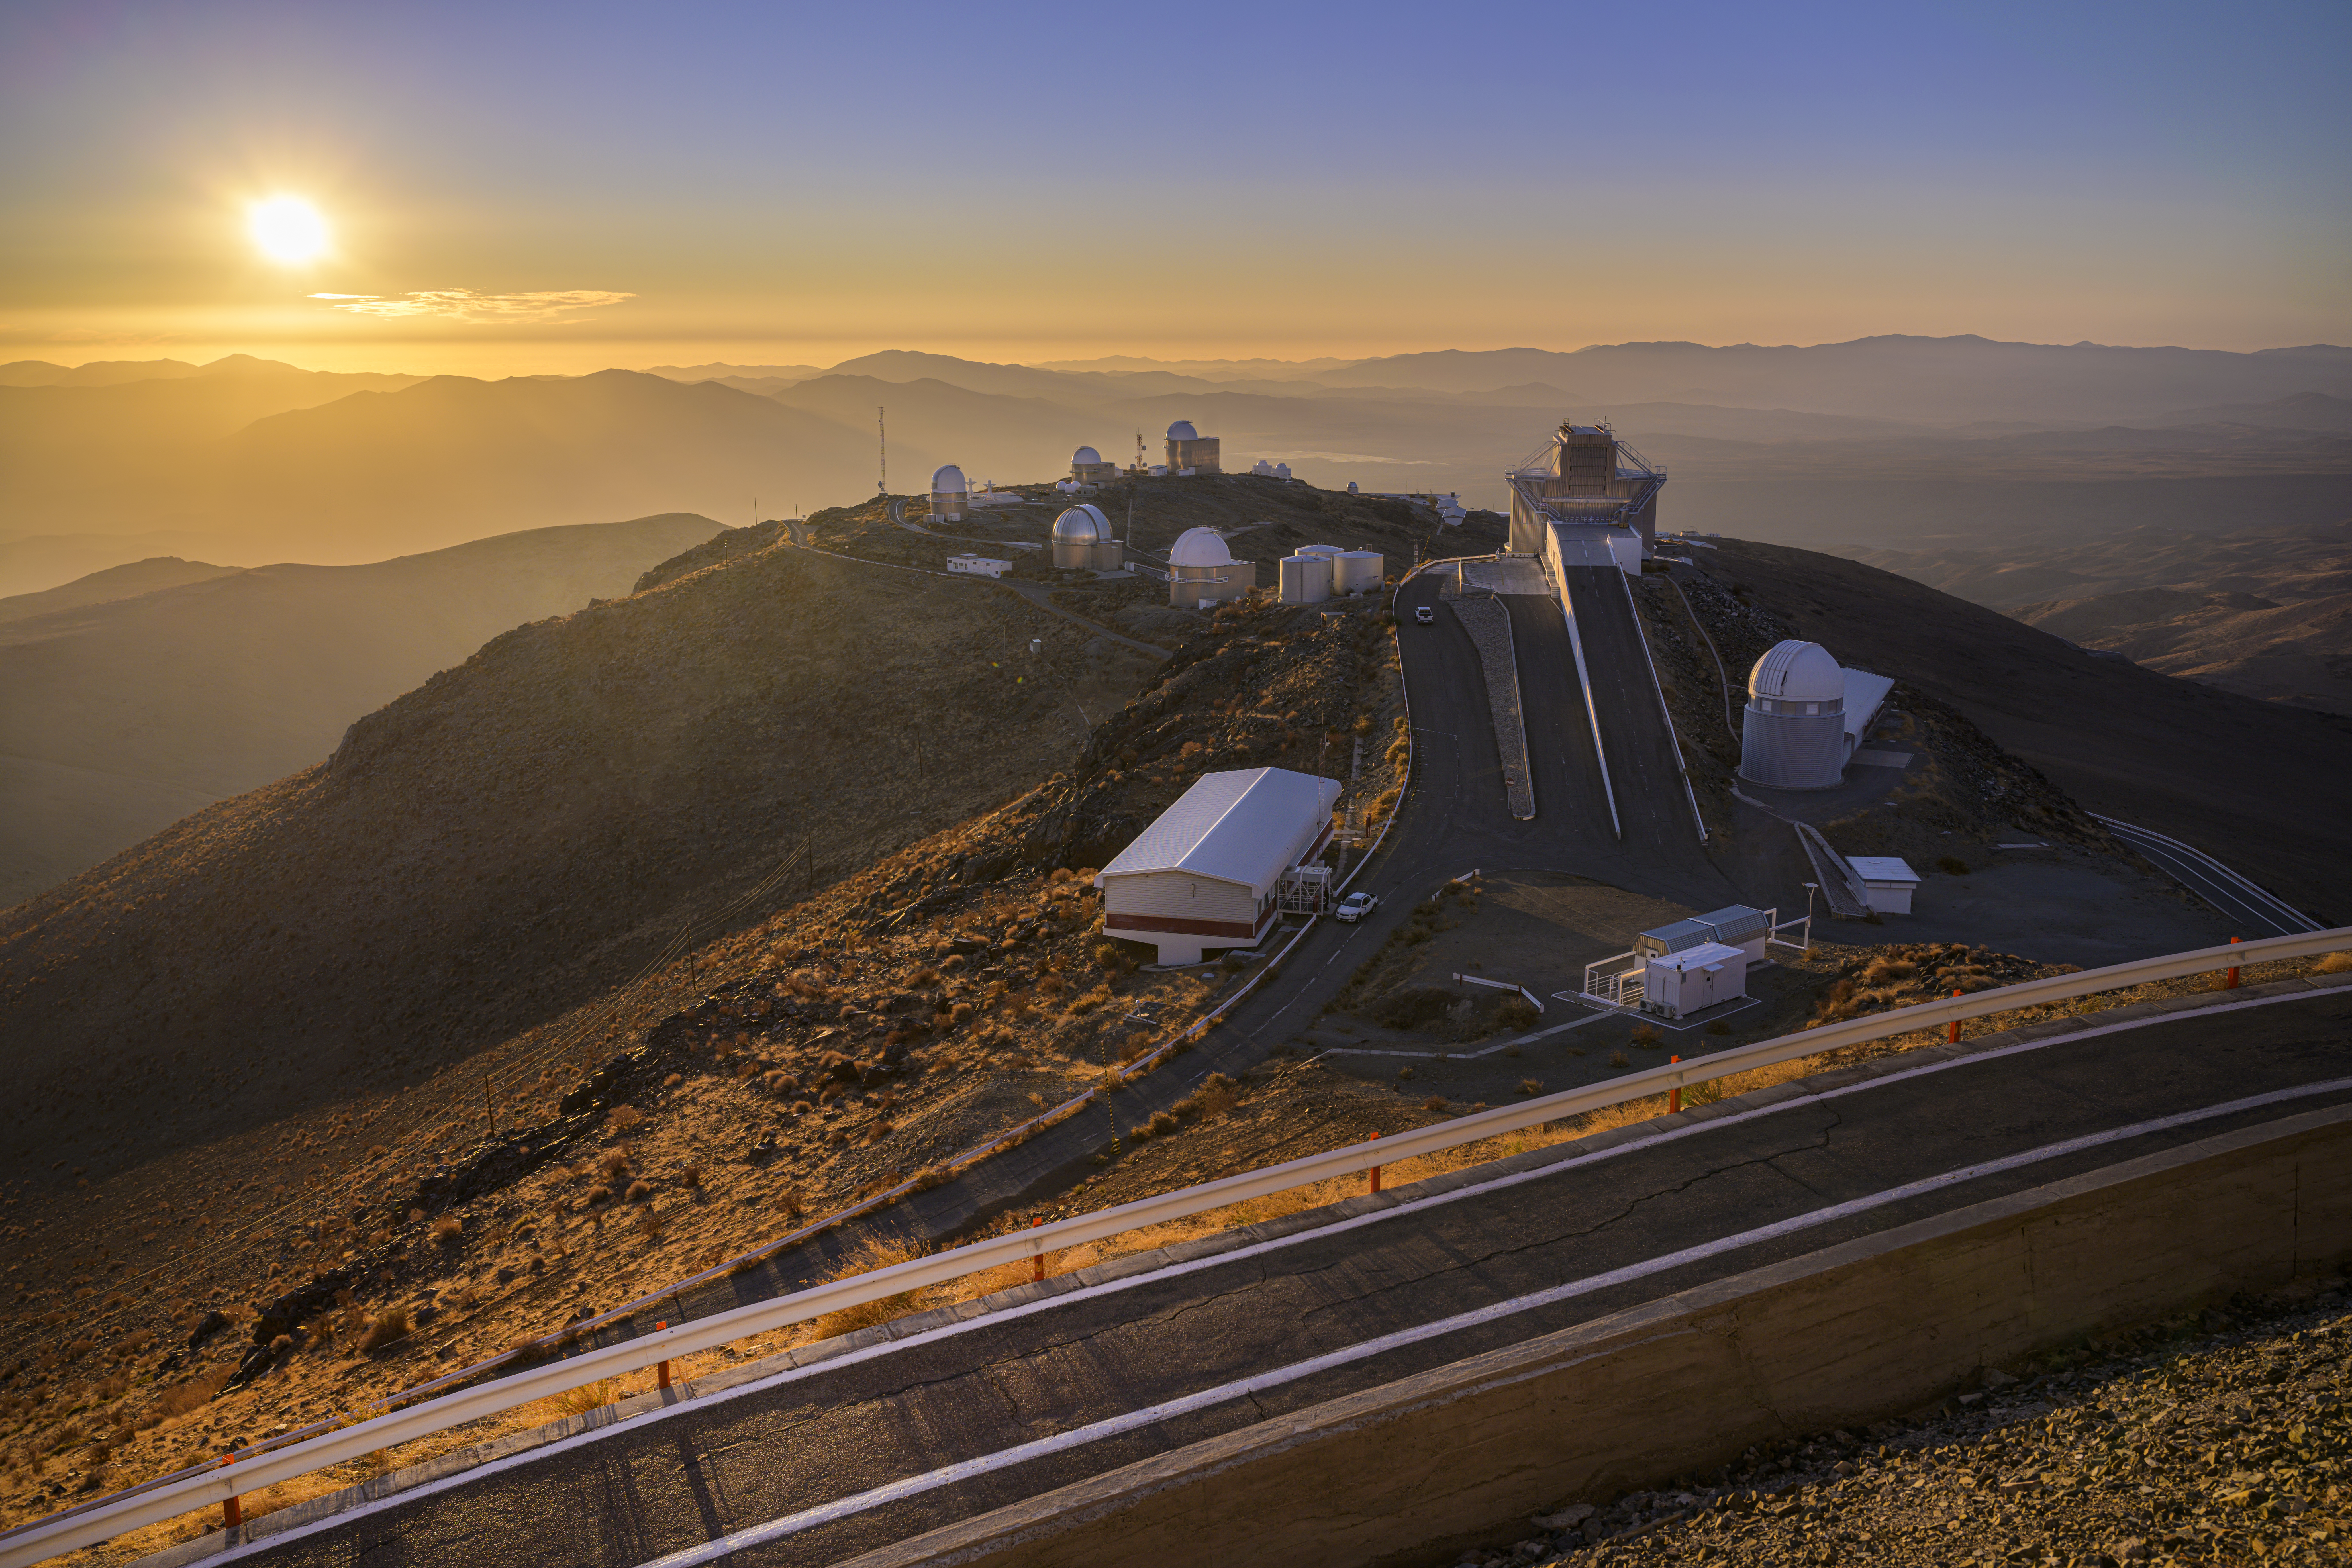

La Silla from above

High above sea level on the outskirts of the Chilean Atacama Desert, ESO's La Silla Observatory is located away from the light pollution of towns and cities. This remote location is home to one of the darkest skies on Earth, making it the perfect site for astronomical observations.

Credit: ESO/A. Ghizzi Panizza (www.albertoghizzipanizza.com)